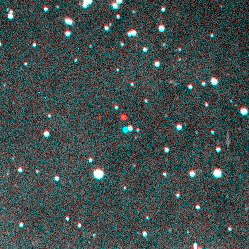

Kuiper Belt Object Found Possibly As Large As Pluto's Moon

The May 22, 2001, discovery image for the large Kuiper Belt Object 2001 KX76 was produced by combining two exposures from the 4-meter Blanco Telescope at CTIO in such a way that moving objects appear as red-colored pairs of images. 2001 KX76 is the bright red-cyan pair of dots at the center of the picture. Non-moving objects, such as stars and galaxies, appear white in the picture.

Credit: Deep Ecliptic Survey Team/NOAO/AURA/NSF